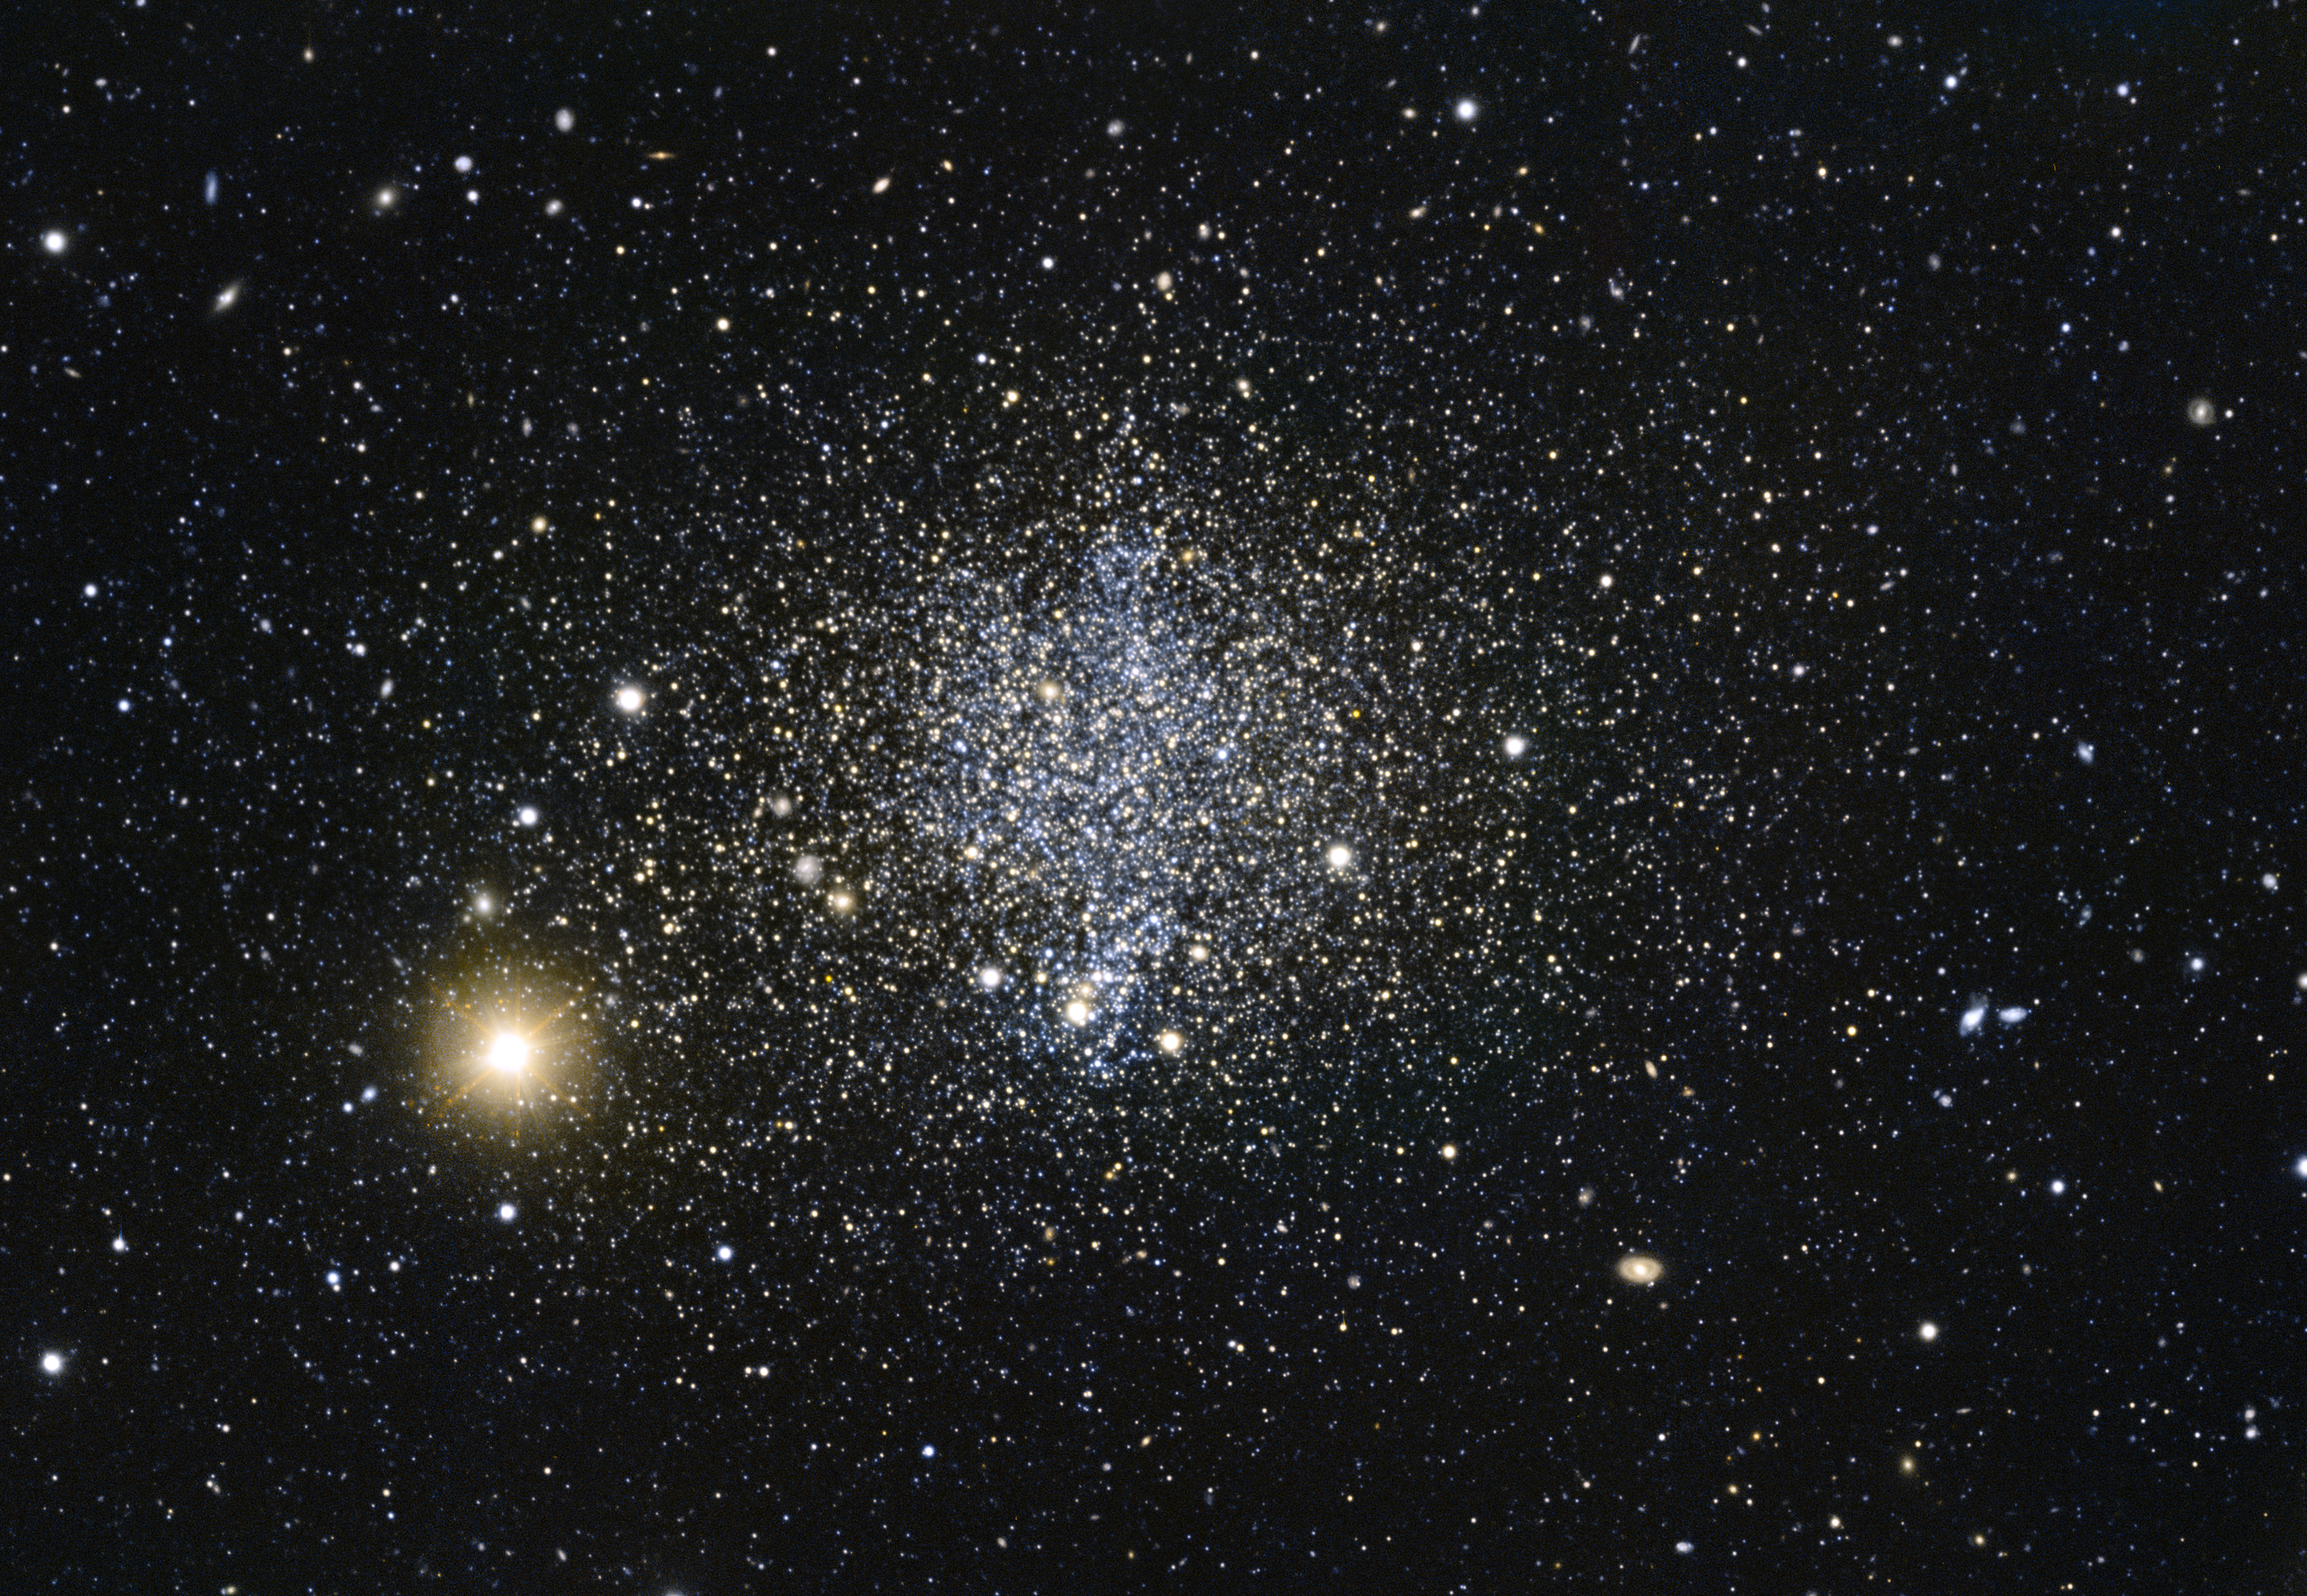

An explosive phoenix

This image shows a dwarf galaxy in the southern constellation of Phoenix named, for obvious reasons, the Phoenix Dwarf.

The Phoenix Dwarf is unique in that it cannot be classified according to the usual scheme for dwarf galaxies; while its shape would label it as a spheroidal dwarf galaxy — which do not contain enough gas to form new stars — studies have shown the galaxy to have an associated cloud of gas nearby, hinting at recent star formation, and a population of young stars.

The gas cloud does not lie within the galaxy itself, but is still gravitationally bound to it — meaning that it will eventually fall back into the galaxy over time. Since the cloud is close by, it’s likely that the process that flung it outwards it is still ongoing. After studying the shape of the gas cloud, astronomers suspect the most likely cause of the ejection to be supernova explosions within the galaxy.

The data to create this image was selected from the ESO archive as part of the Hidden Treasure competition.

Credit: ESO